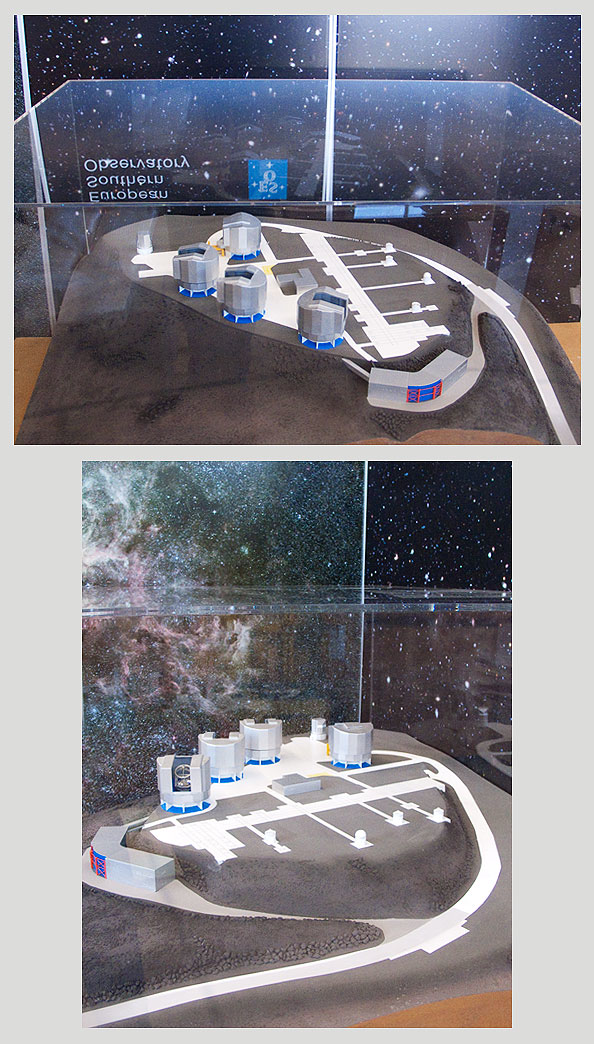

VLT-PAR-240V

VLT and Paranal platform with moving UTs and lights in VLTI area.

Shipping dimensions: 134cm x 102cm x 96cm, 152kg.

Notes: 240V PSU only. If you need a 120V PSU, please specify model VLT-PAR-UNIV.

Credit: ESO